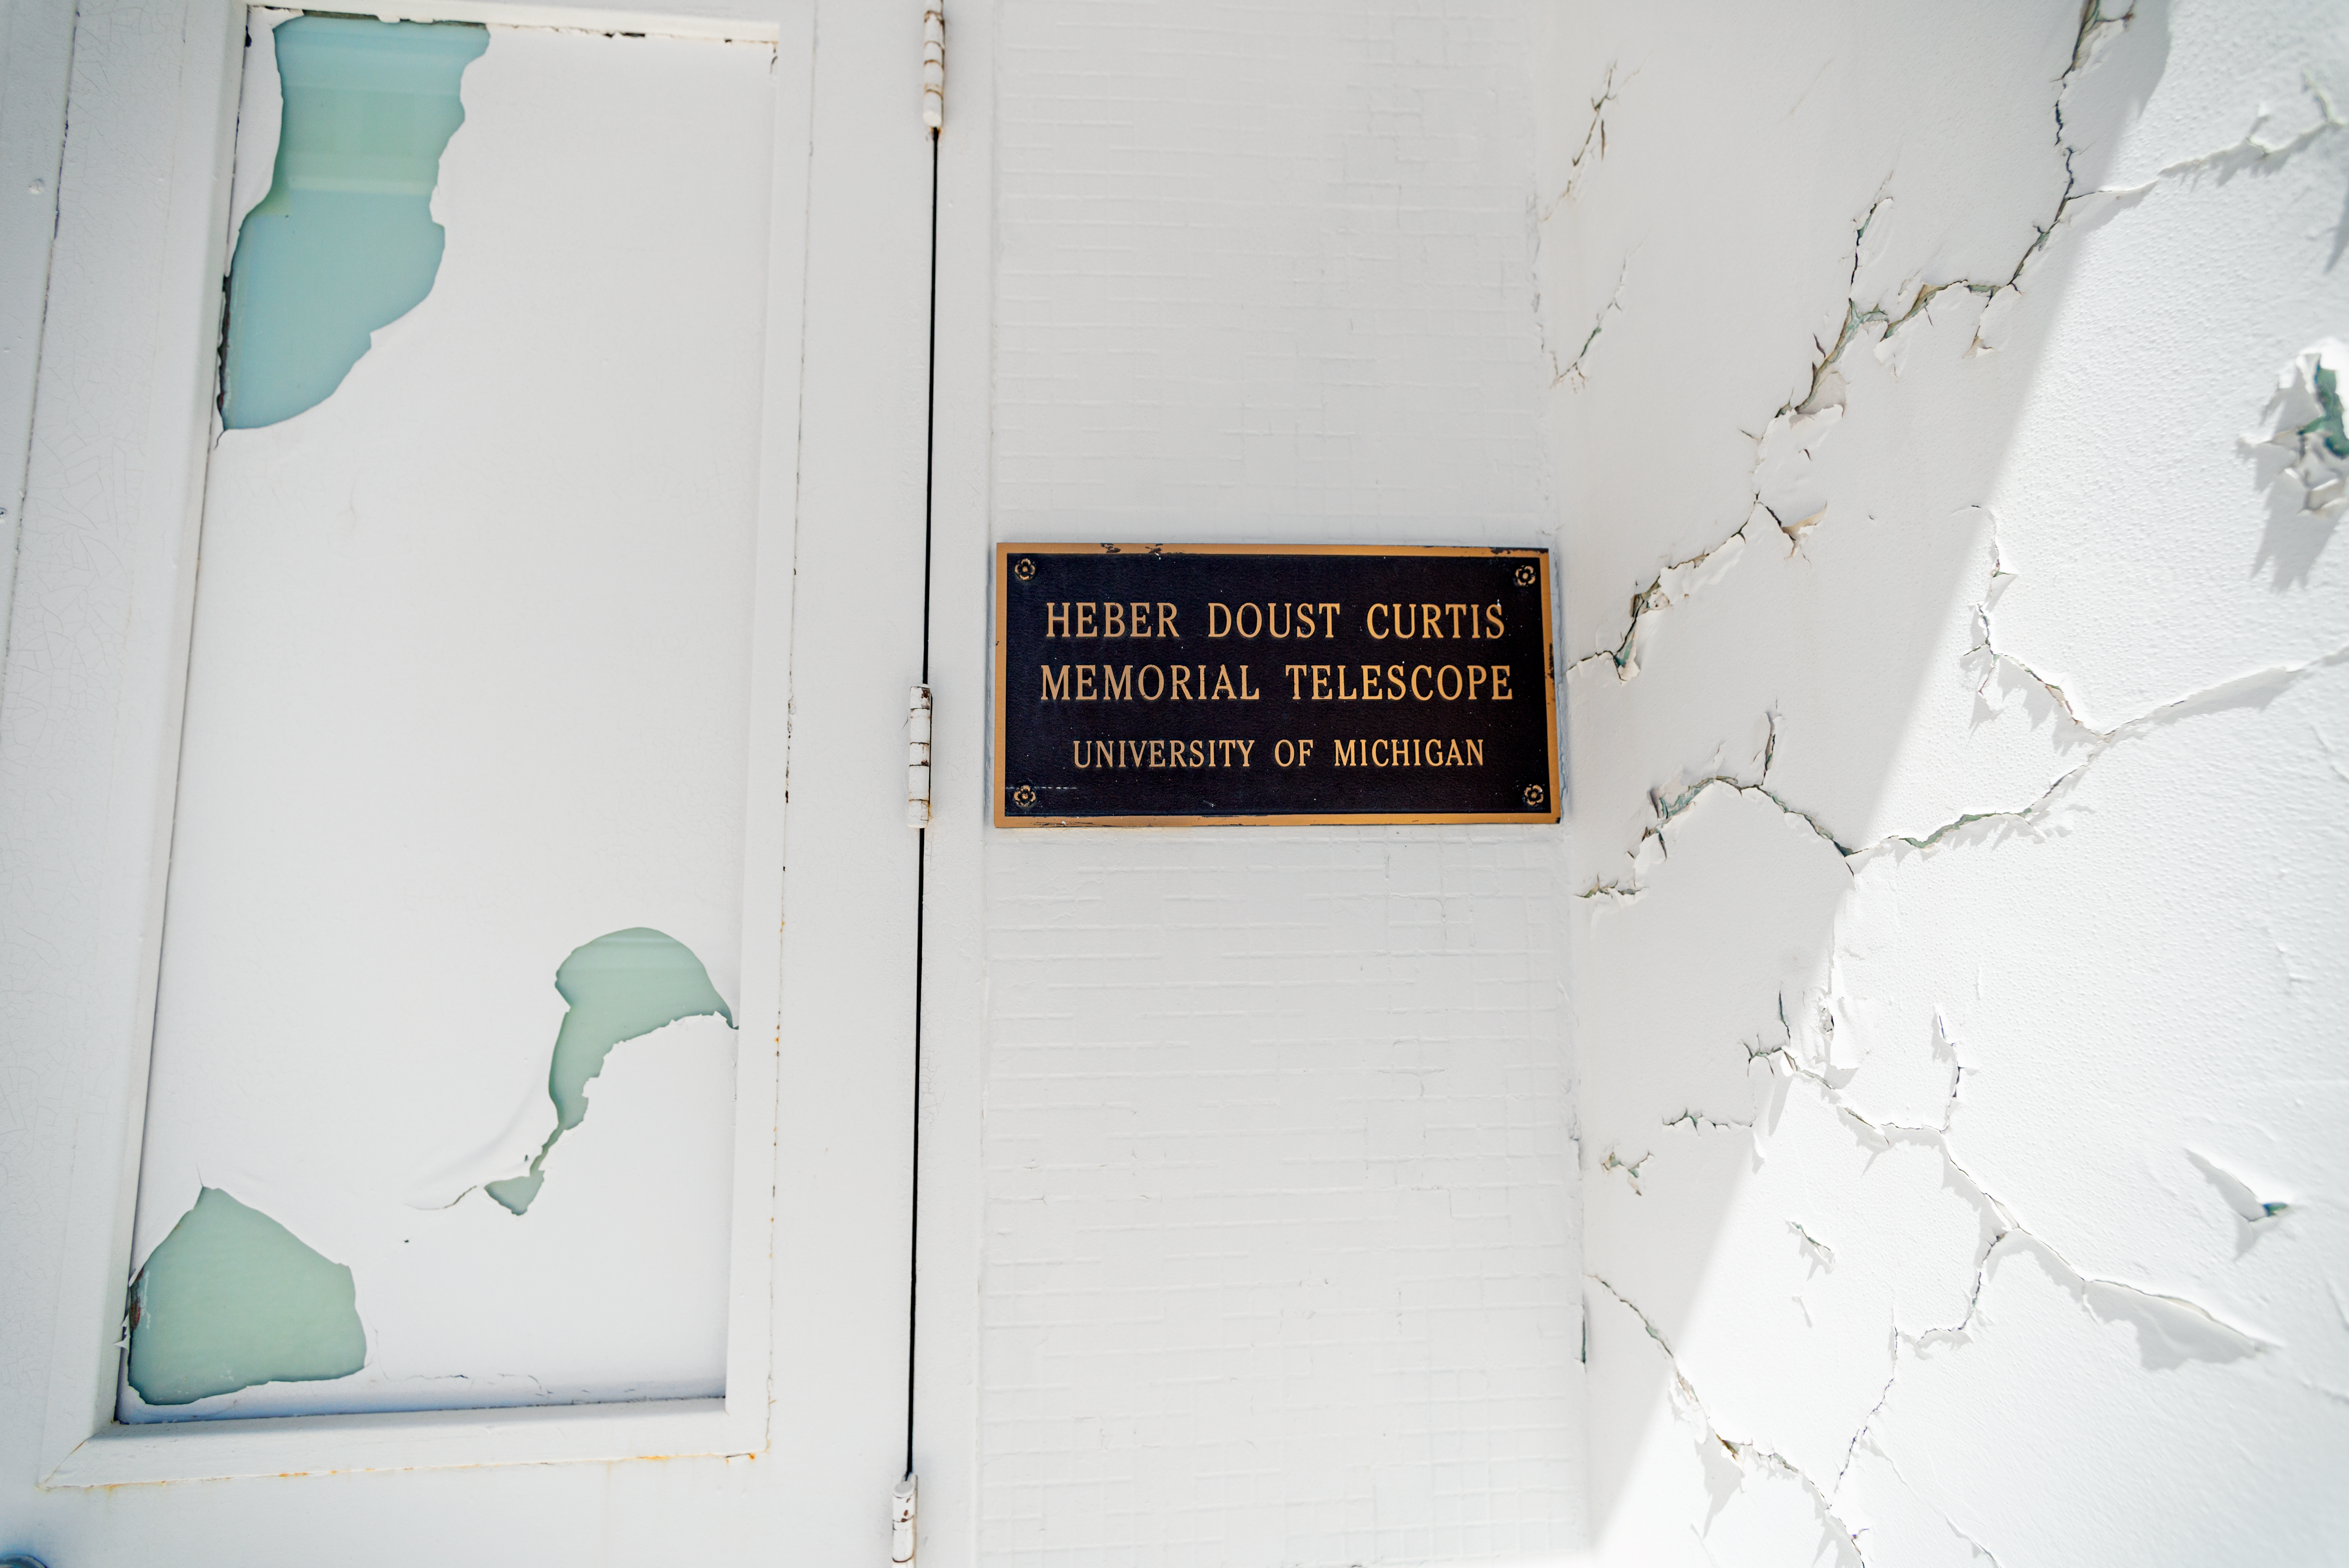

Curtis Schmidt Telescope Plaque

The Curtis Schmidt Telescope, located at Cerro Tololo Inter-American Observatory in Chile, was previously located at the University of Michigan's Portage Lake Observatory and is named for Heber D. Curtis, who was the director of the University of Michigan Observatories from 1930 to 1942.

Credit: CTIO/NOIRLab/NSF/AURA